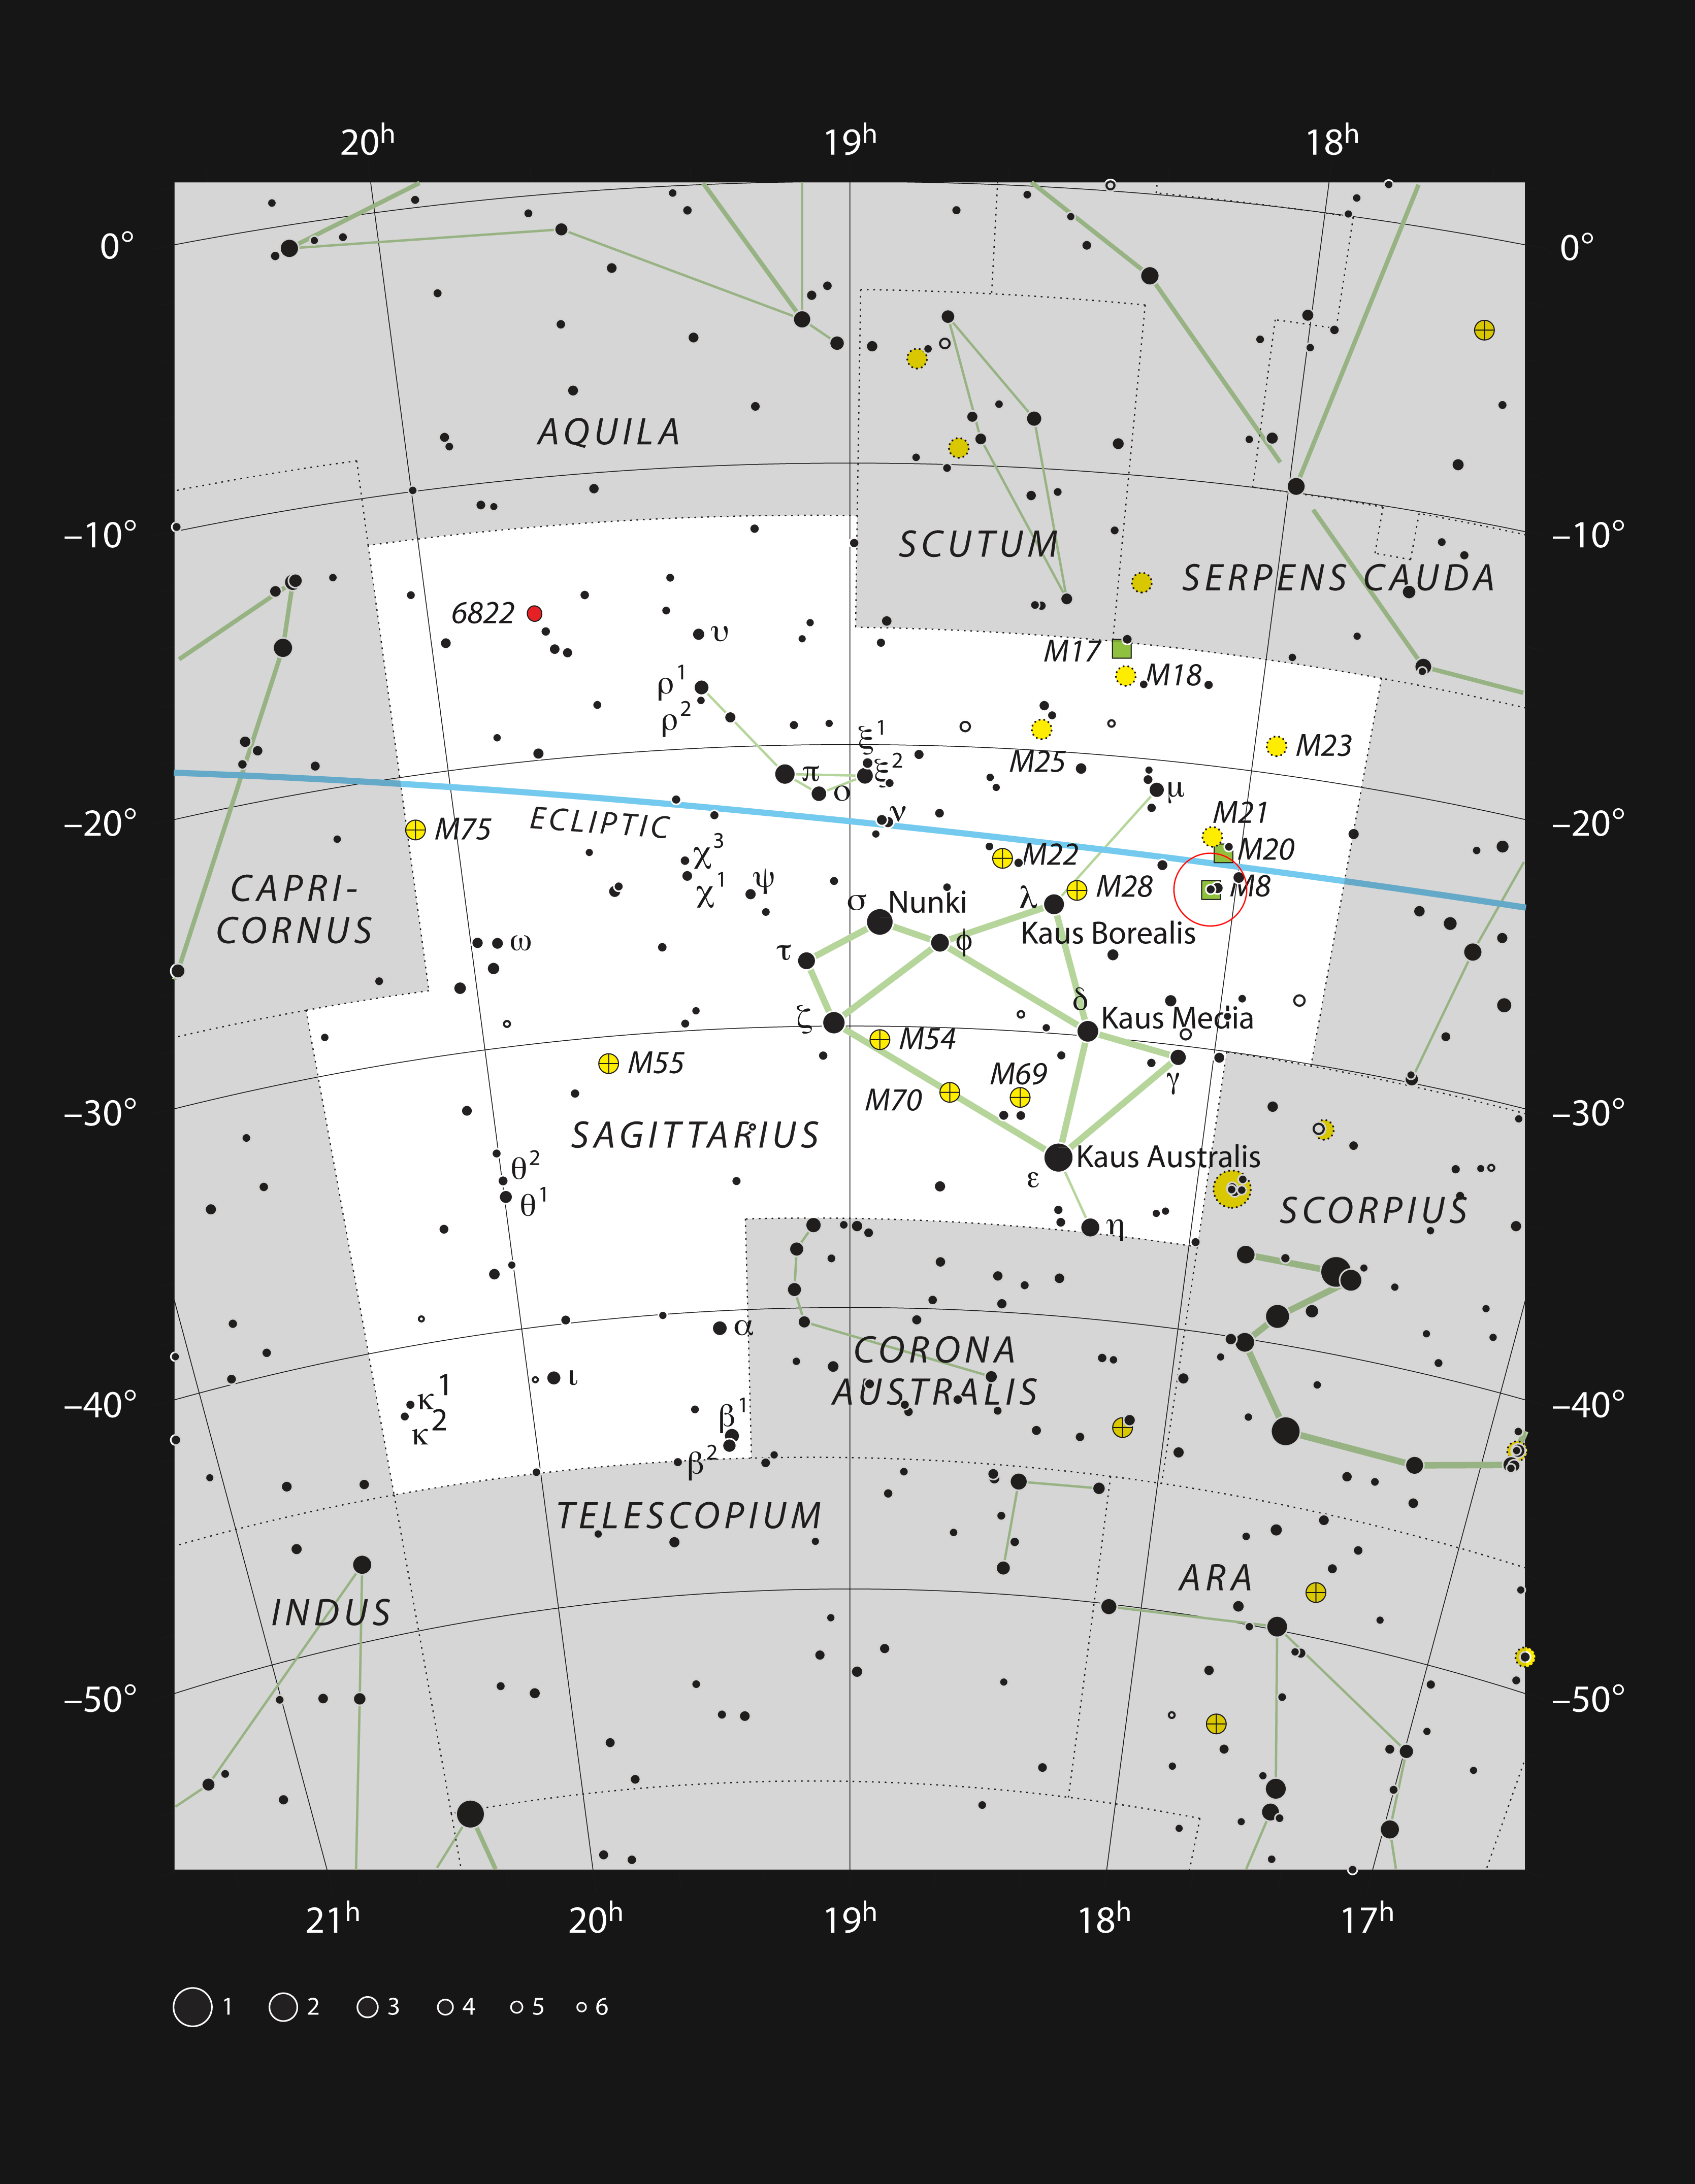

The star formation region Messier 8 in the constellation of Sagittarius

This chart shows the location of the star formation region Messier 8, also known as the Lagoon Nebula, within the constellation of Sagittarius (the Archer). This map shows most of the stars visible to the unaided eye under good conditions and Messier 8 itself is highlighted with a red circle on the image. This bright object is visible to the unaided eye as a small patch in the heart of the Milky Way and is an impressive sight in moderate-sized amateur telescopes.

Credit: ESO, IAU and Sky & Telescope